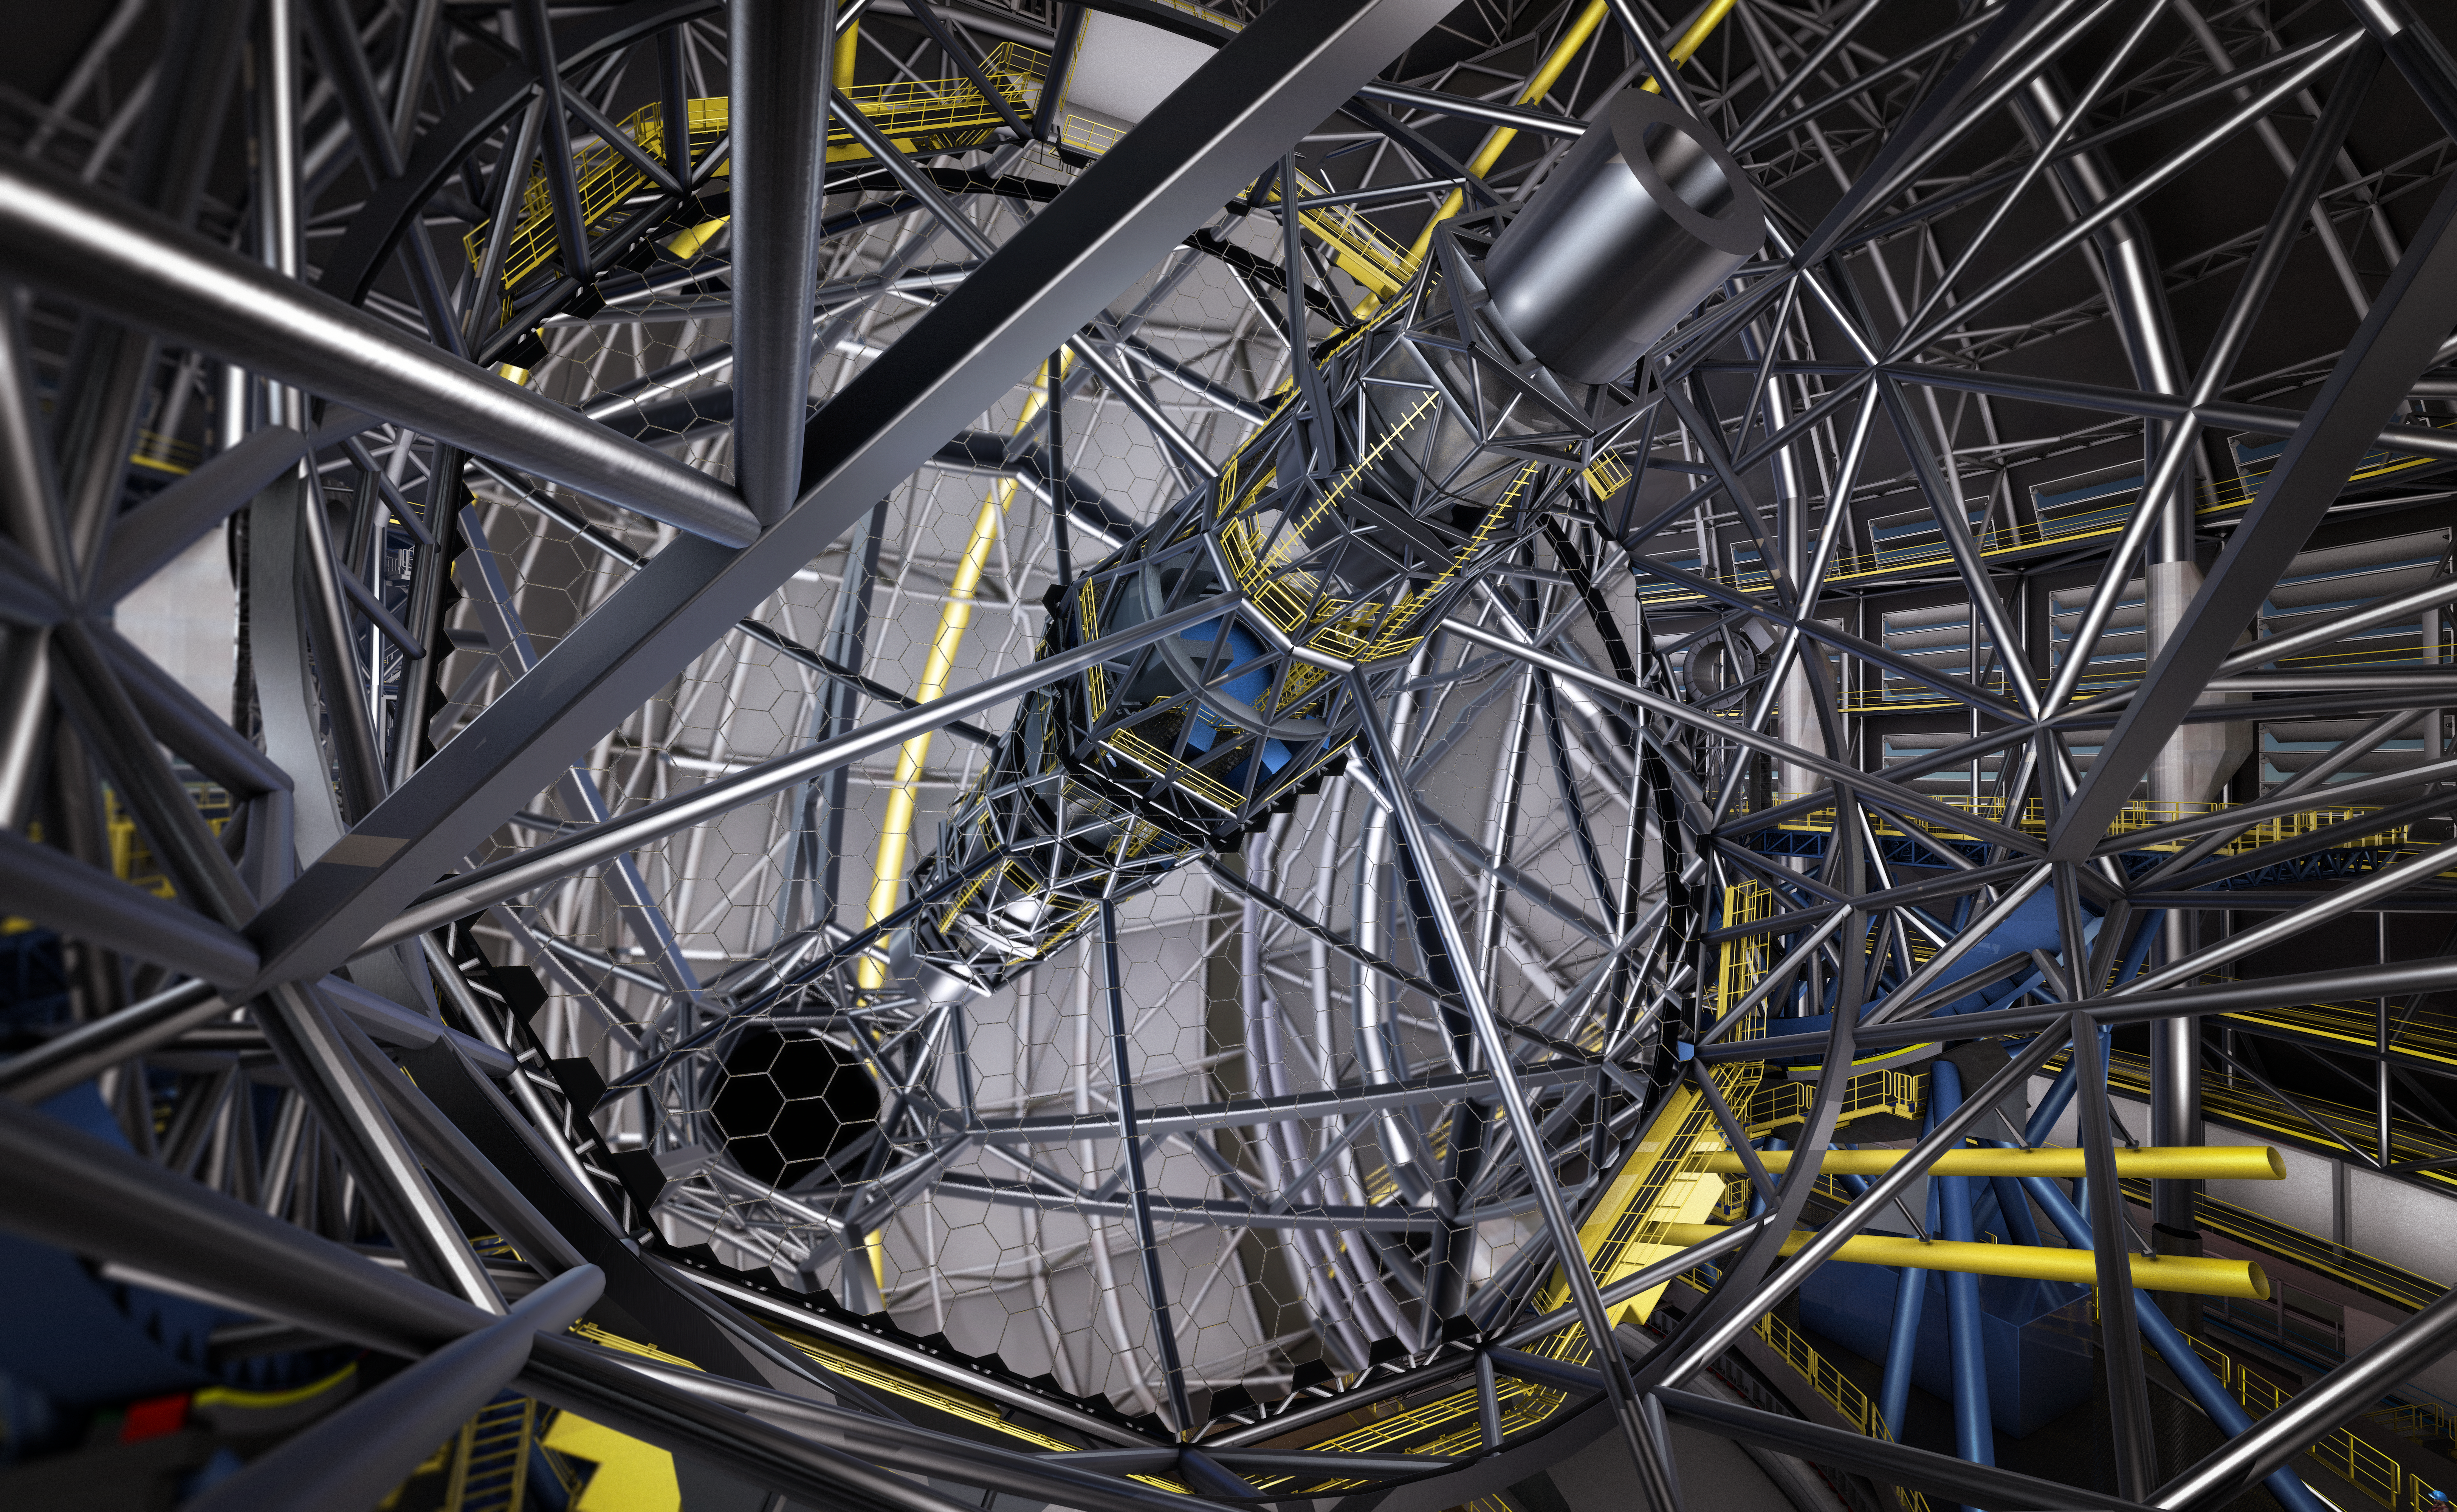

Artists’s Rendering of the primary mirror of the ELT

This artist's rendering shows the huge segmented primary mirror of the ESO Extremely Large Telescope (ELT). Contracts for the manufacture of the mirror segments were signed on 30 May 2017 at a ceremony at ESO’s Headquarters near Munich. The German company SCHOTT will produce the blanks of the mirror segments, and the French company Safran Reosc will polish, mount and test the segments. The contract to polish the mirror blanks is the second-largest contract for the ELT construction and the third-largest contract ESO has ever awarded.

Credit: ESO/L. Calçada/M. Kornmesser